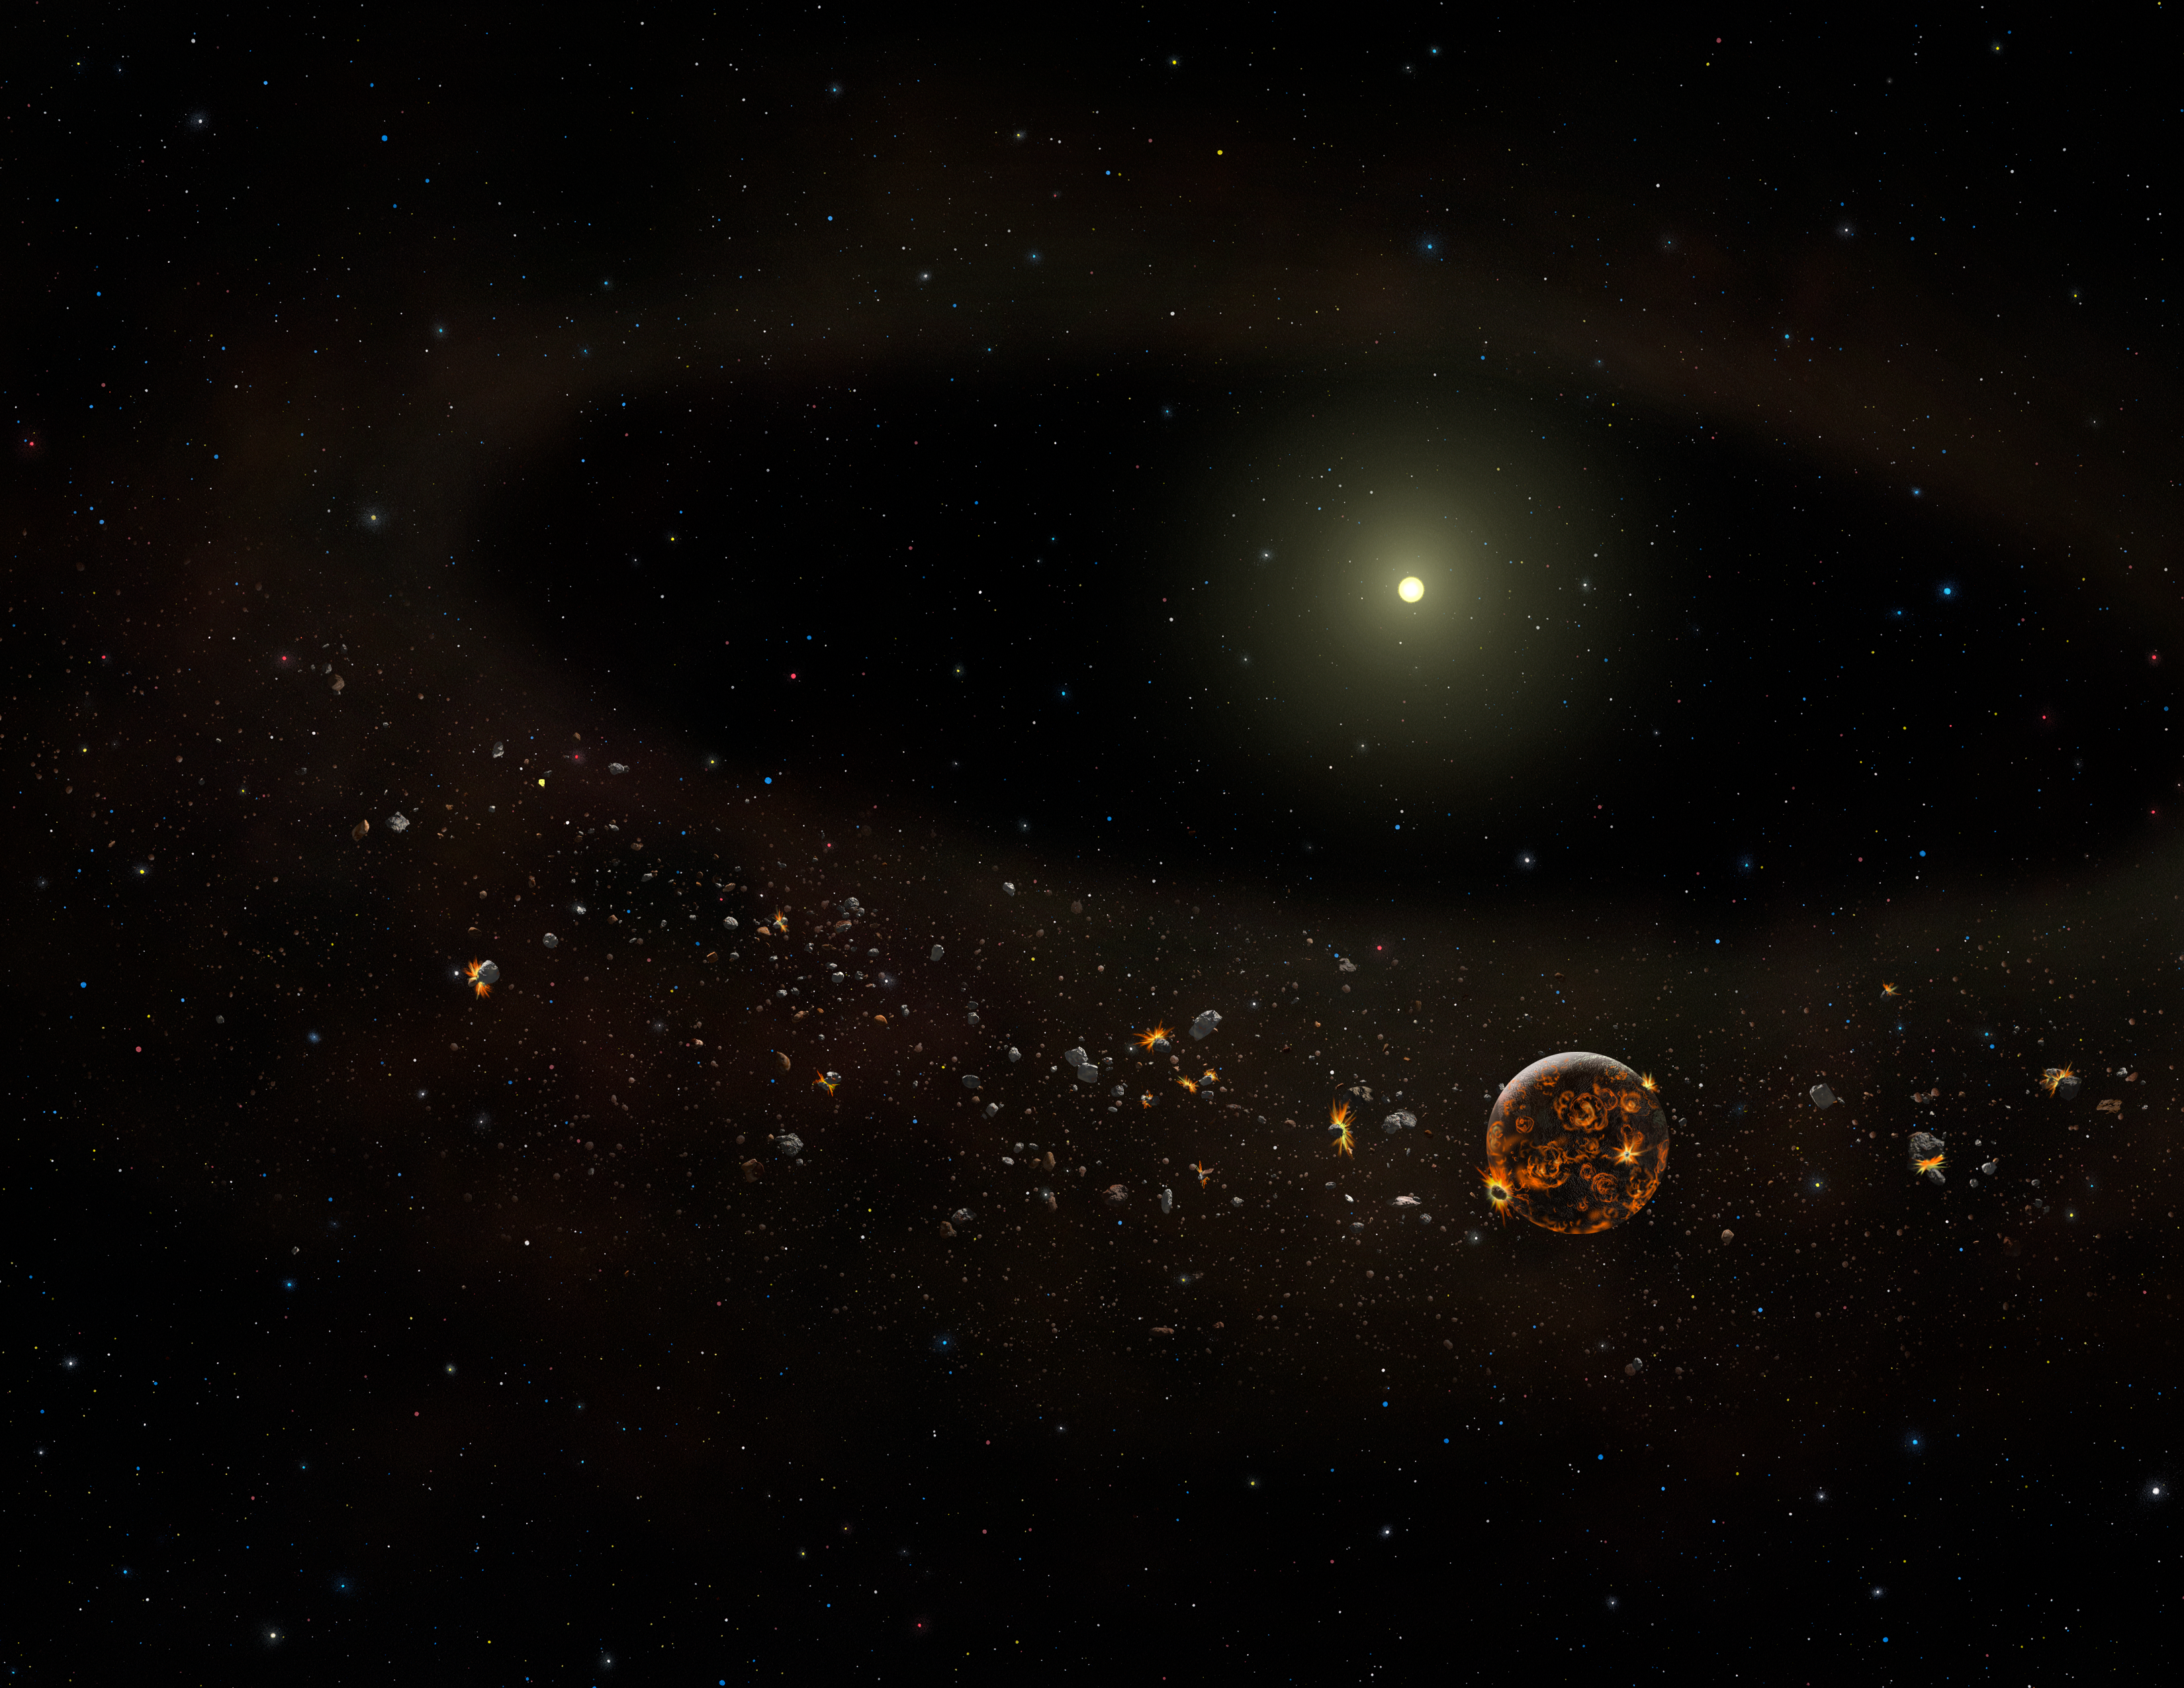

Going Out Of Business: Planet-Forming Disk Turns Off Lights, Locks Doors ...

Artist's conceptualization of the TYC 8241 2652 system as it might appear now after most of the surrounding dust has disappeared -- based on observations by the Gemini Observatory and other ground and space-based observatories.

Credit: Gemini Observatory/AURA artwork by Lynette Cook.